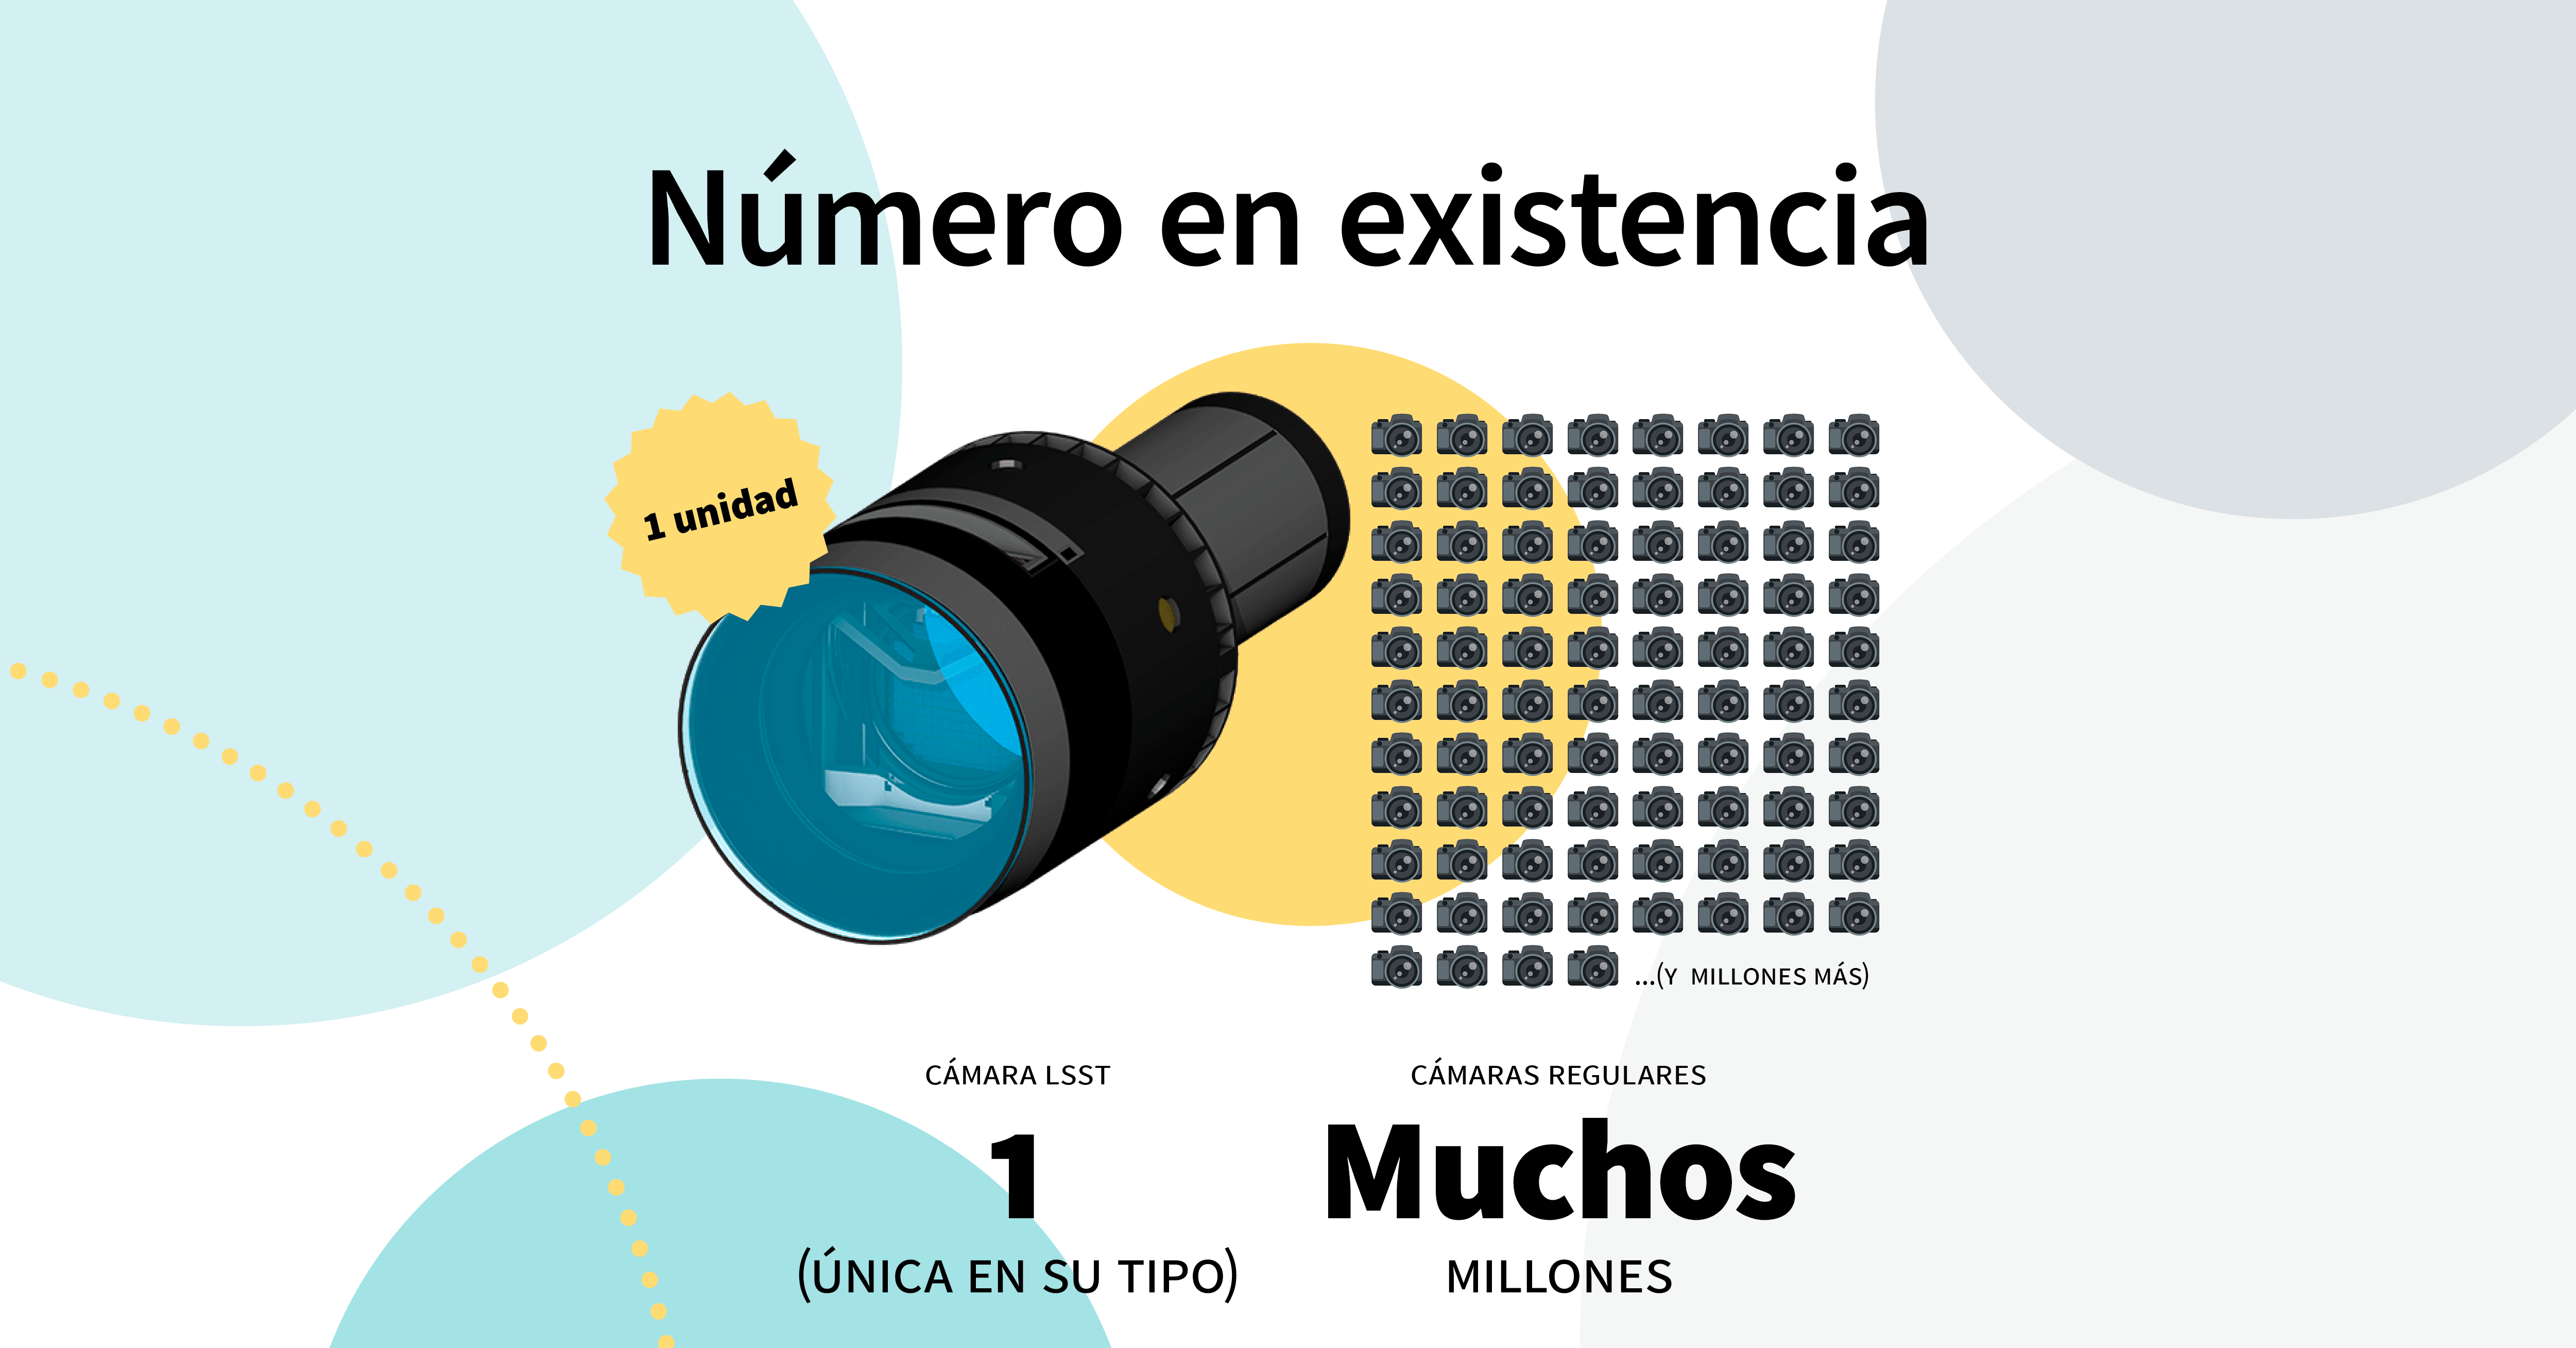

LSST Camera Illustration

Educational illustration of the Rubin Observatory LSST Camera.

Credit: RubinObs/NOIRLab/SLAC/NSF/DOE/AURA/J. Pinto